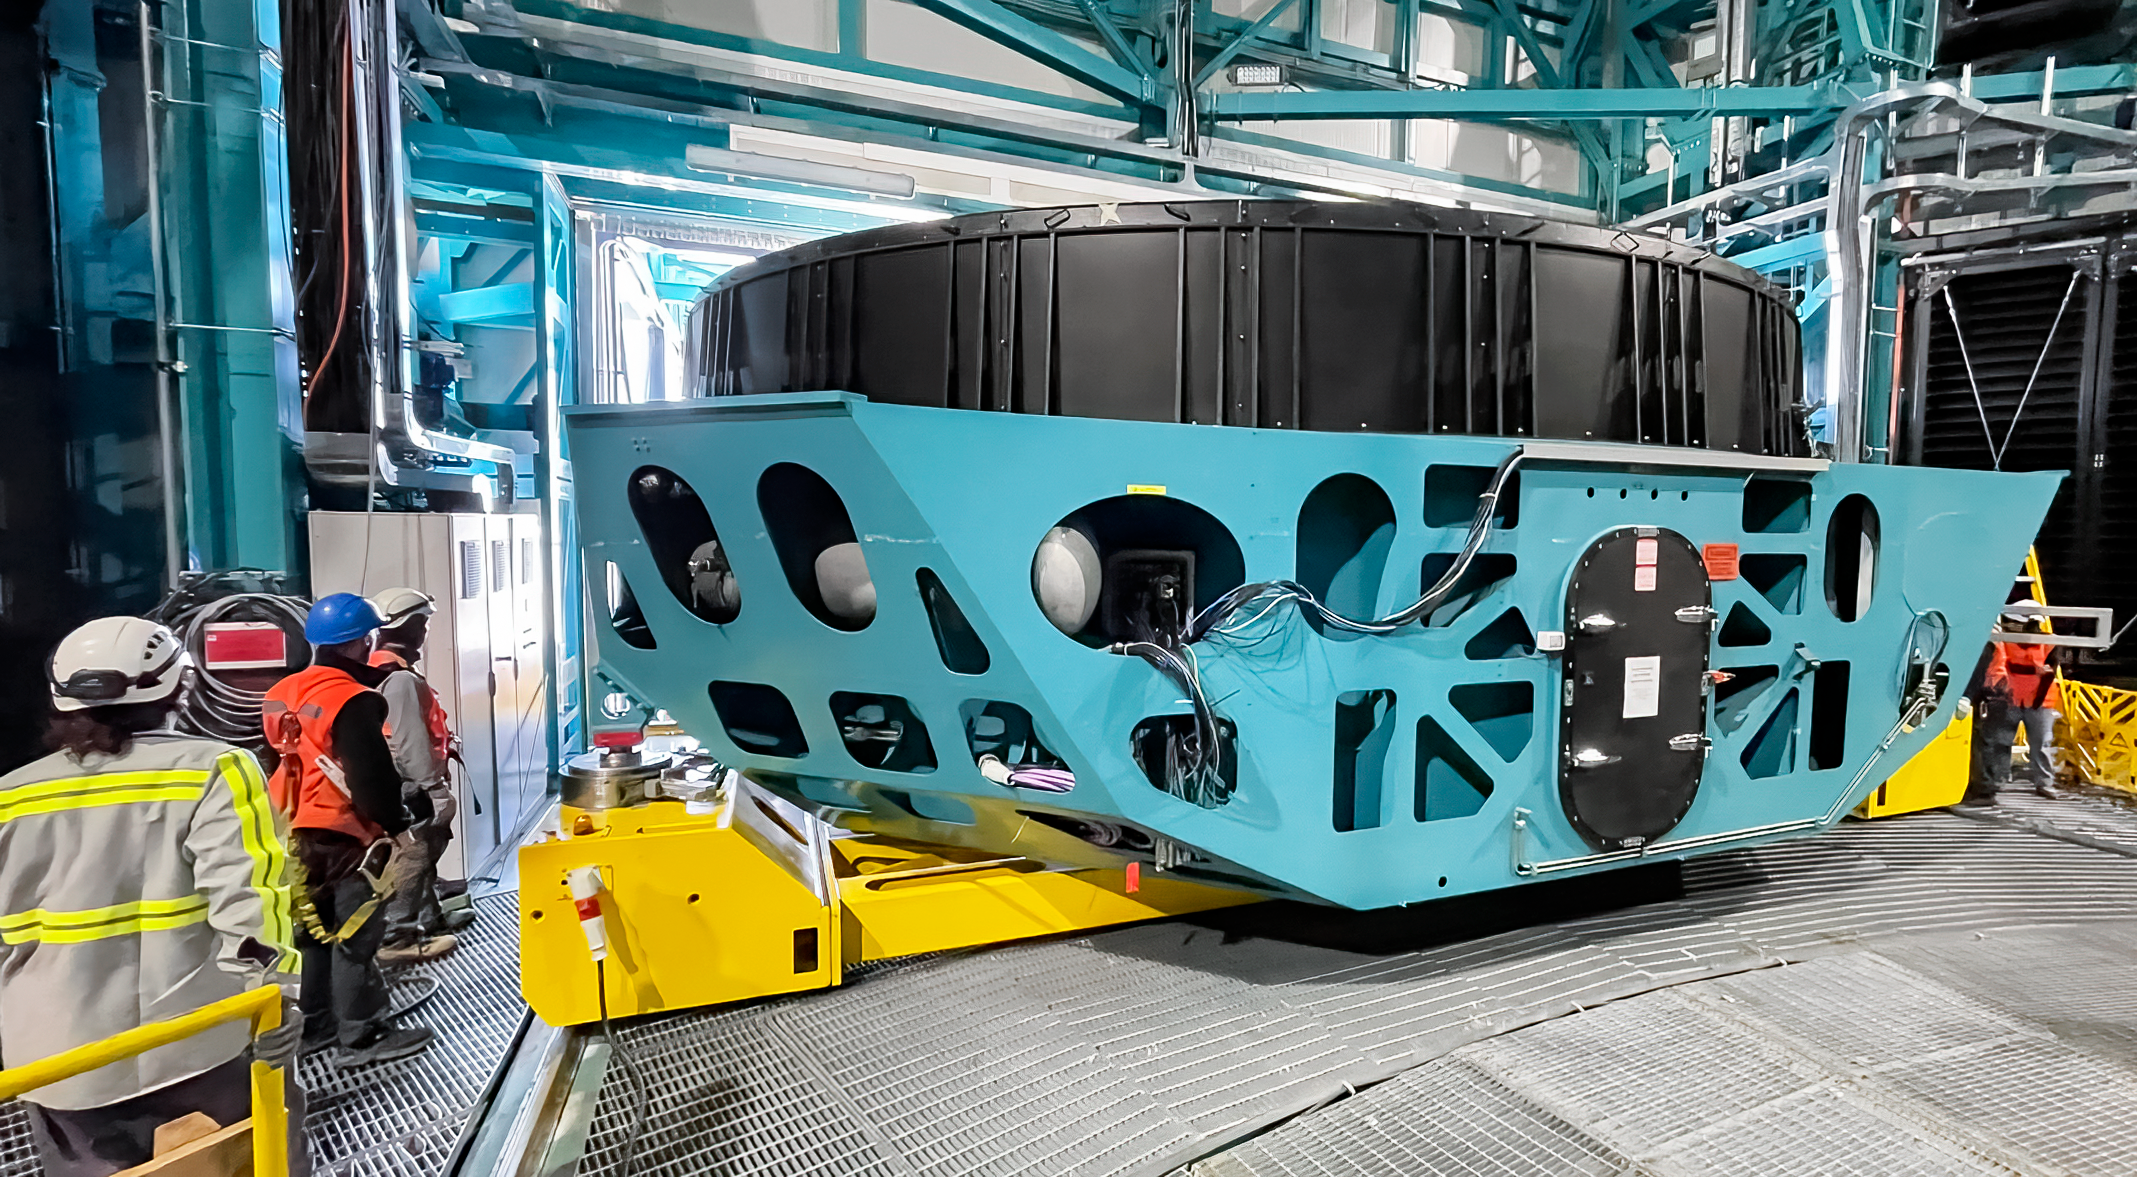

Removing Rubin's Surrogate Mirror

Rubin Observatory summit staff remove the Primary/Tertiary (M1M3) mirror cell and surrogate mirror from the telescope mount in January 2024 and move it to the Level 3 maintenance and integration hall in the Observatory.

Credit: RubinObs/NOIRLab/SLAC/NSF/DOE/AURA